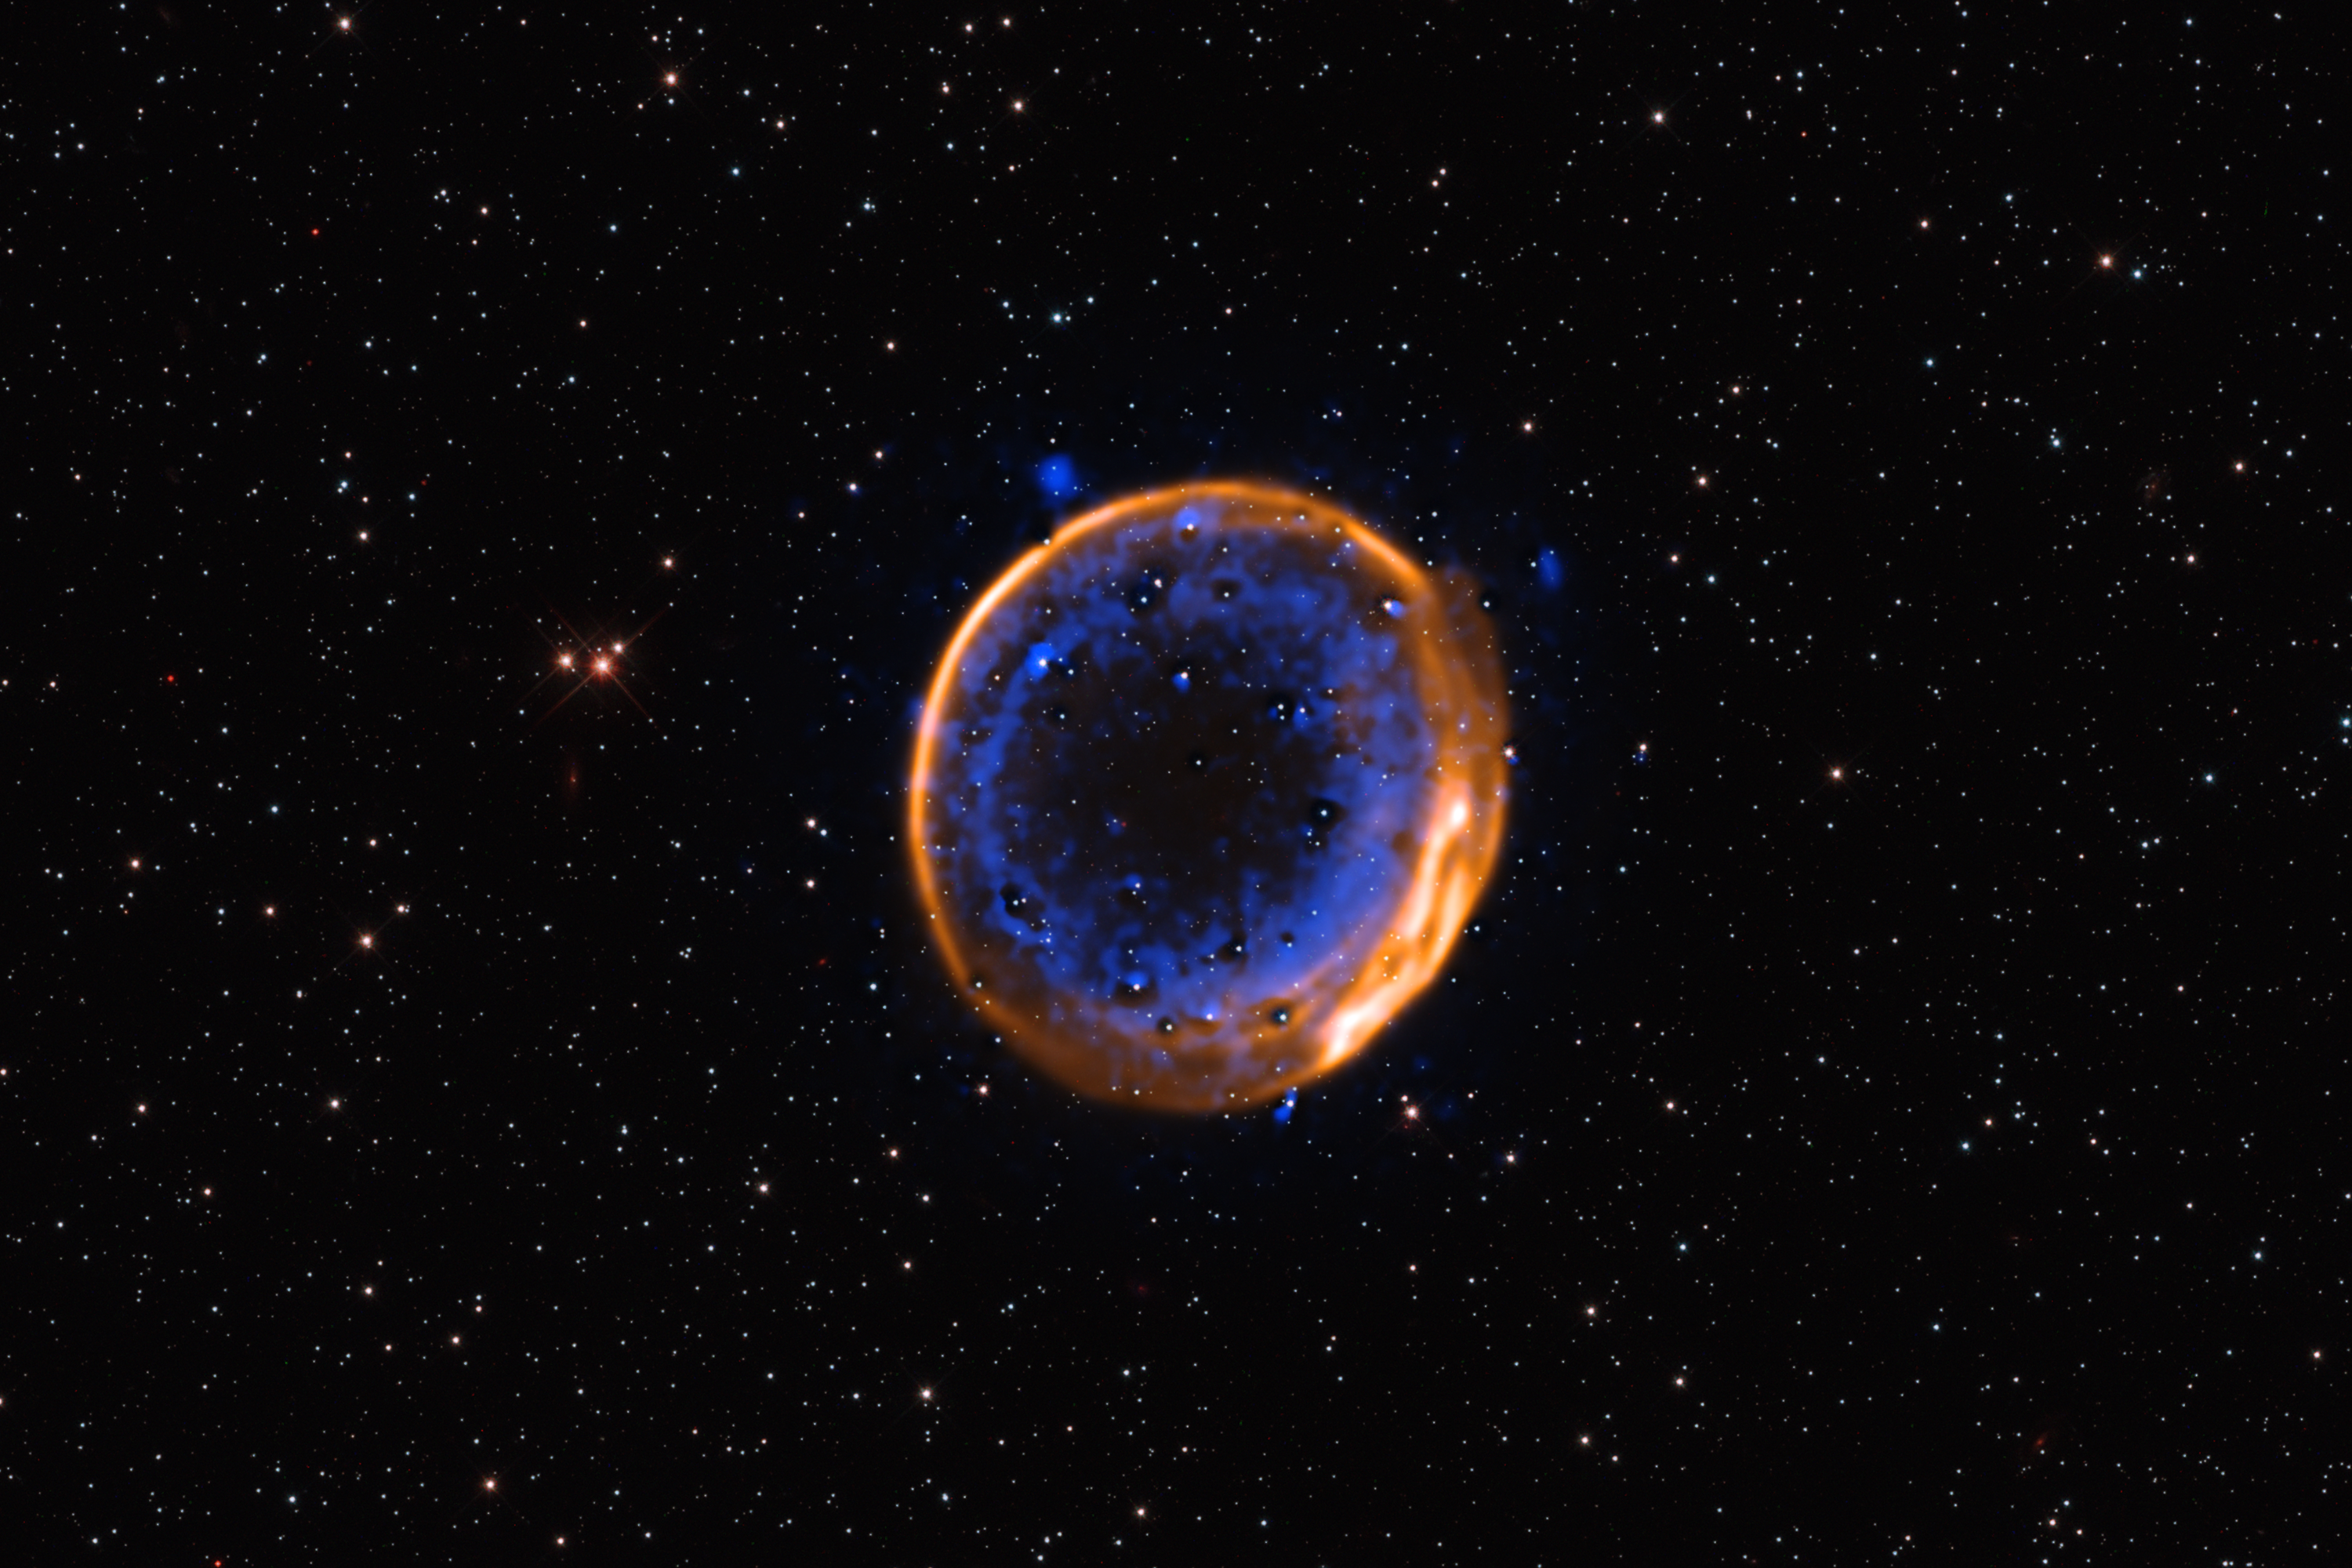

VLT image of a double-detonation supernova

This image, taken with ESO’s Very Large Telescope (VLT), shows the supernova remnant SNR 0509-67.5. These are the expanding remains of a star that exploded hundreds of years ago in a double-detonation – the first photographic evidence that stars can die with two blasts.

The data were captured with the Multi-Unit Spectroscopic Explorer (MUSE) instrument at the VLT. MUSE allows astronomers to map the distribution of different chemical elements, displayed here in different colours. Calcium is shown in blue, and it is arranged in two concentric shells. These two layers indicate that the now-dead star exploded with a double-detonation. Hydrogen (H alpha) is shown in orange.

Credit: ESO/P. Das et al. Background stars (Hubble): K. Noll et al.